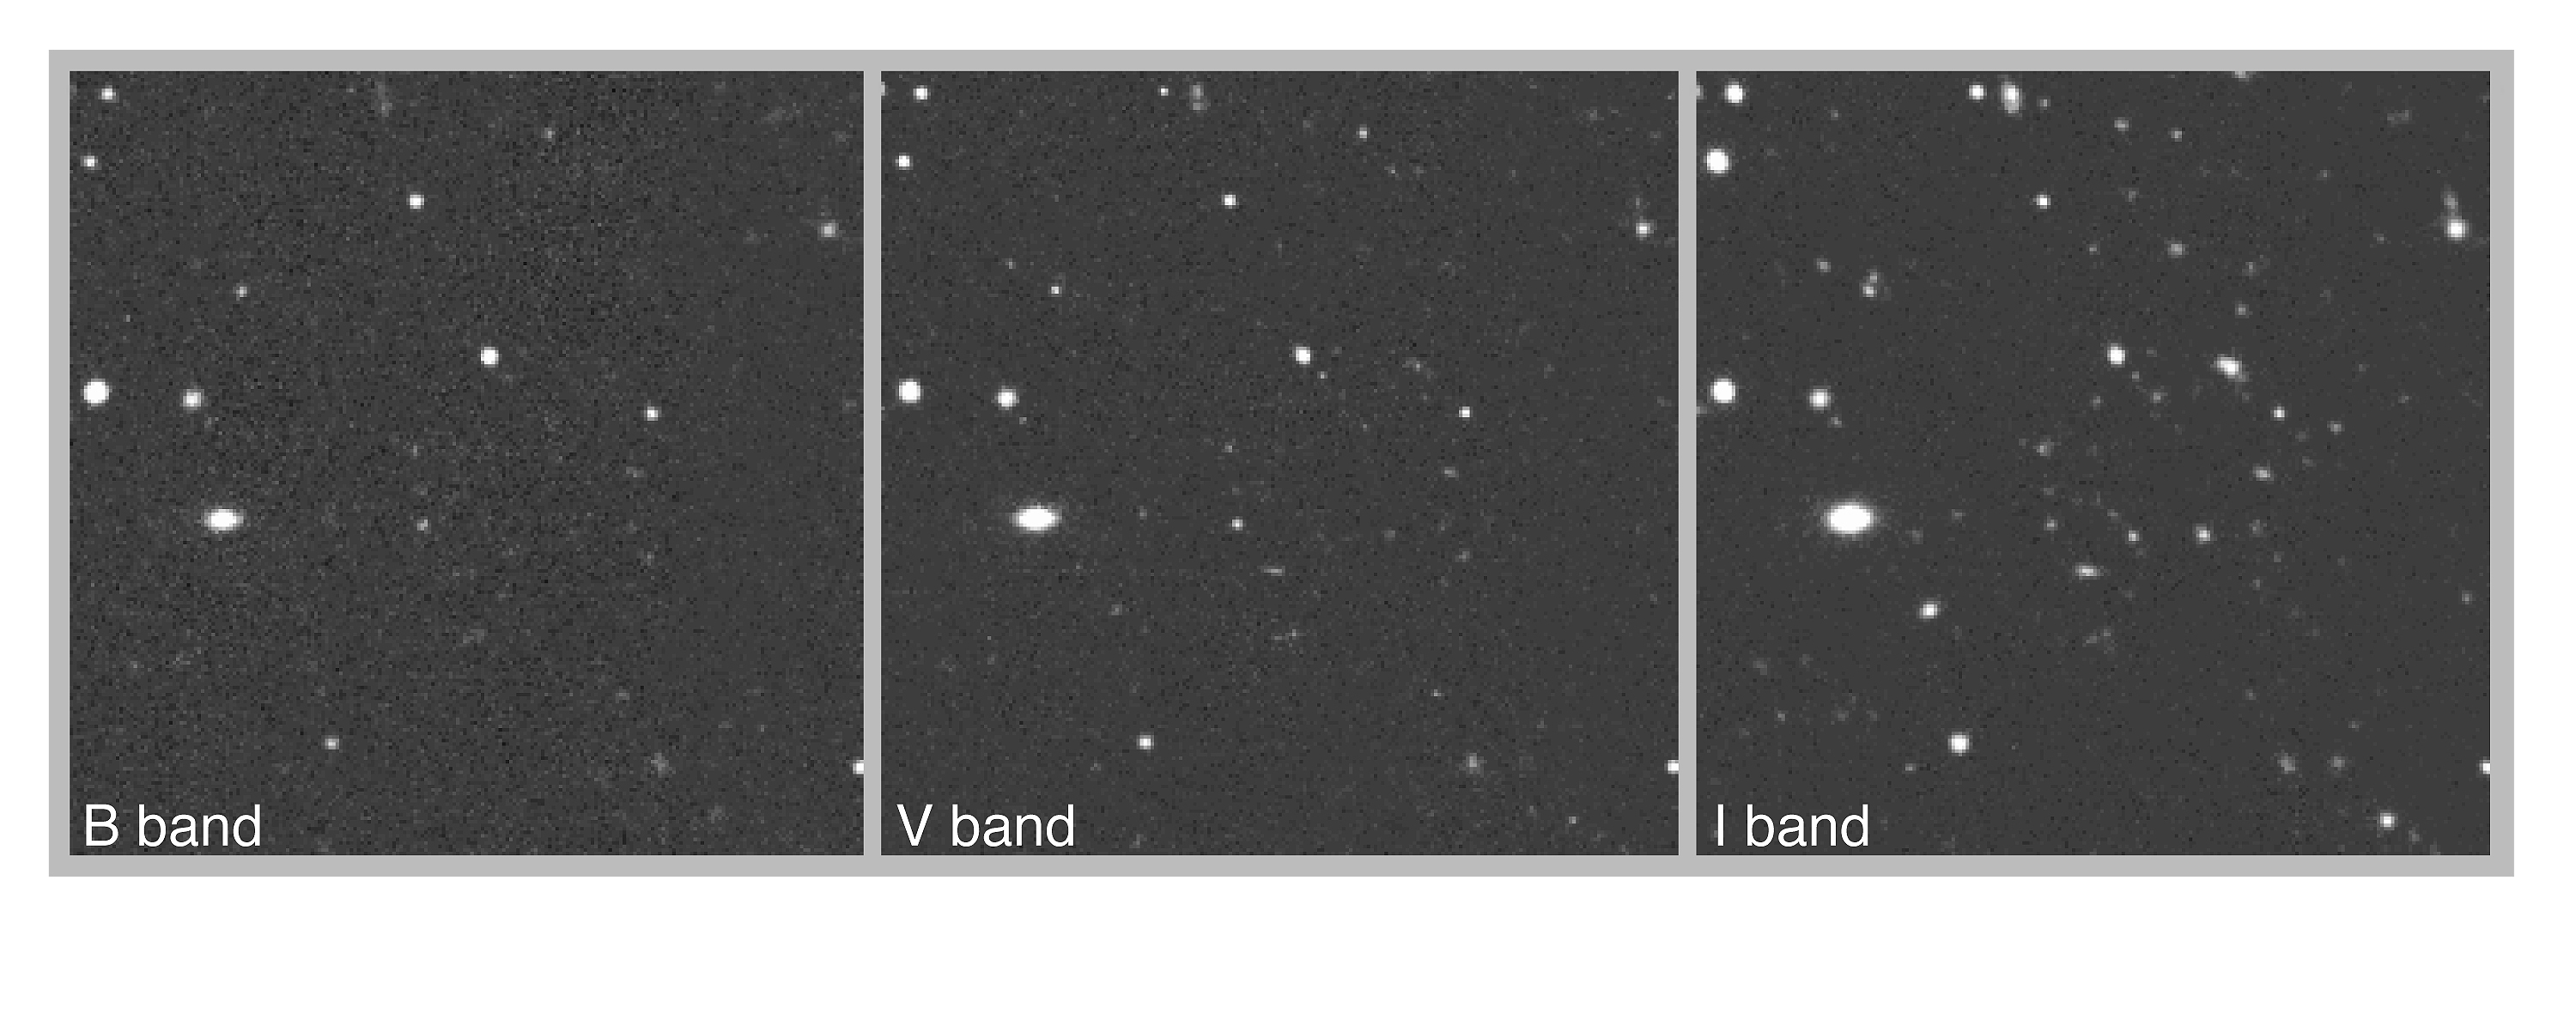

ESO imaging survey provides targets for the VLT

This photo shows three views of a small field in the so-called EIS Patch-B. They were obtained during this survey in different colours: B - blue; V - green-yellow; I - near-infrared. At the centre is located a (candidate) cluster of galaxies at very large distance. This conclusion is based upon the different appearance of this cluster in the three frames: it is not seen in B; it is hardly visible in V and it is most obvious in I. This indicates that the galaxies in the cluster have very red colours. The effect is most likely due to high redshift (and therefore large distance) that has shifted the bulk of their emission from the visual to the near-infrared region of the spectrum. The other objects in the field — which are nearer — can be seen in all three frames.

Credit: ESO